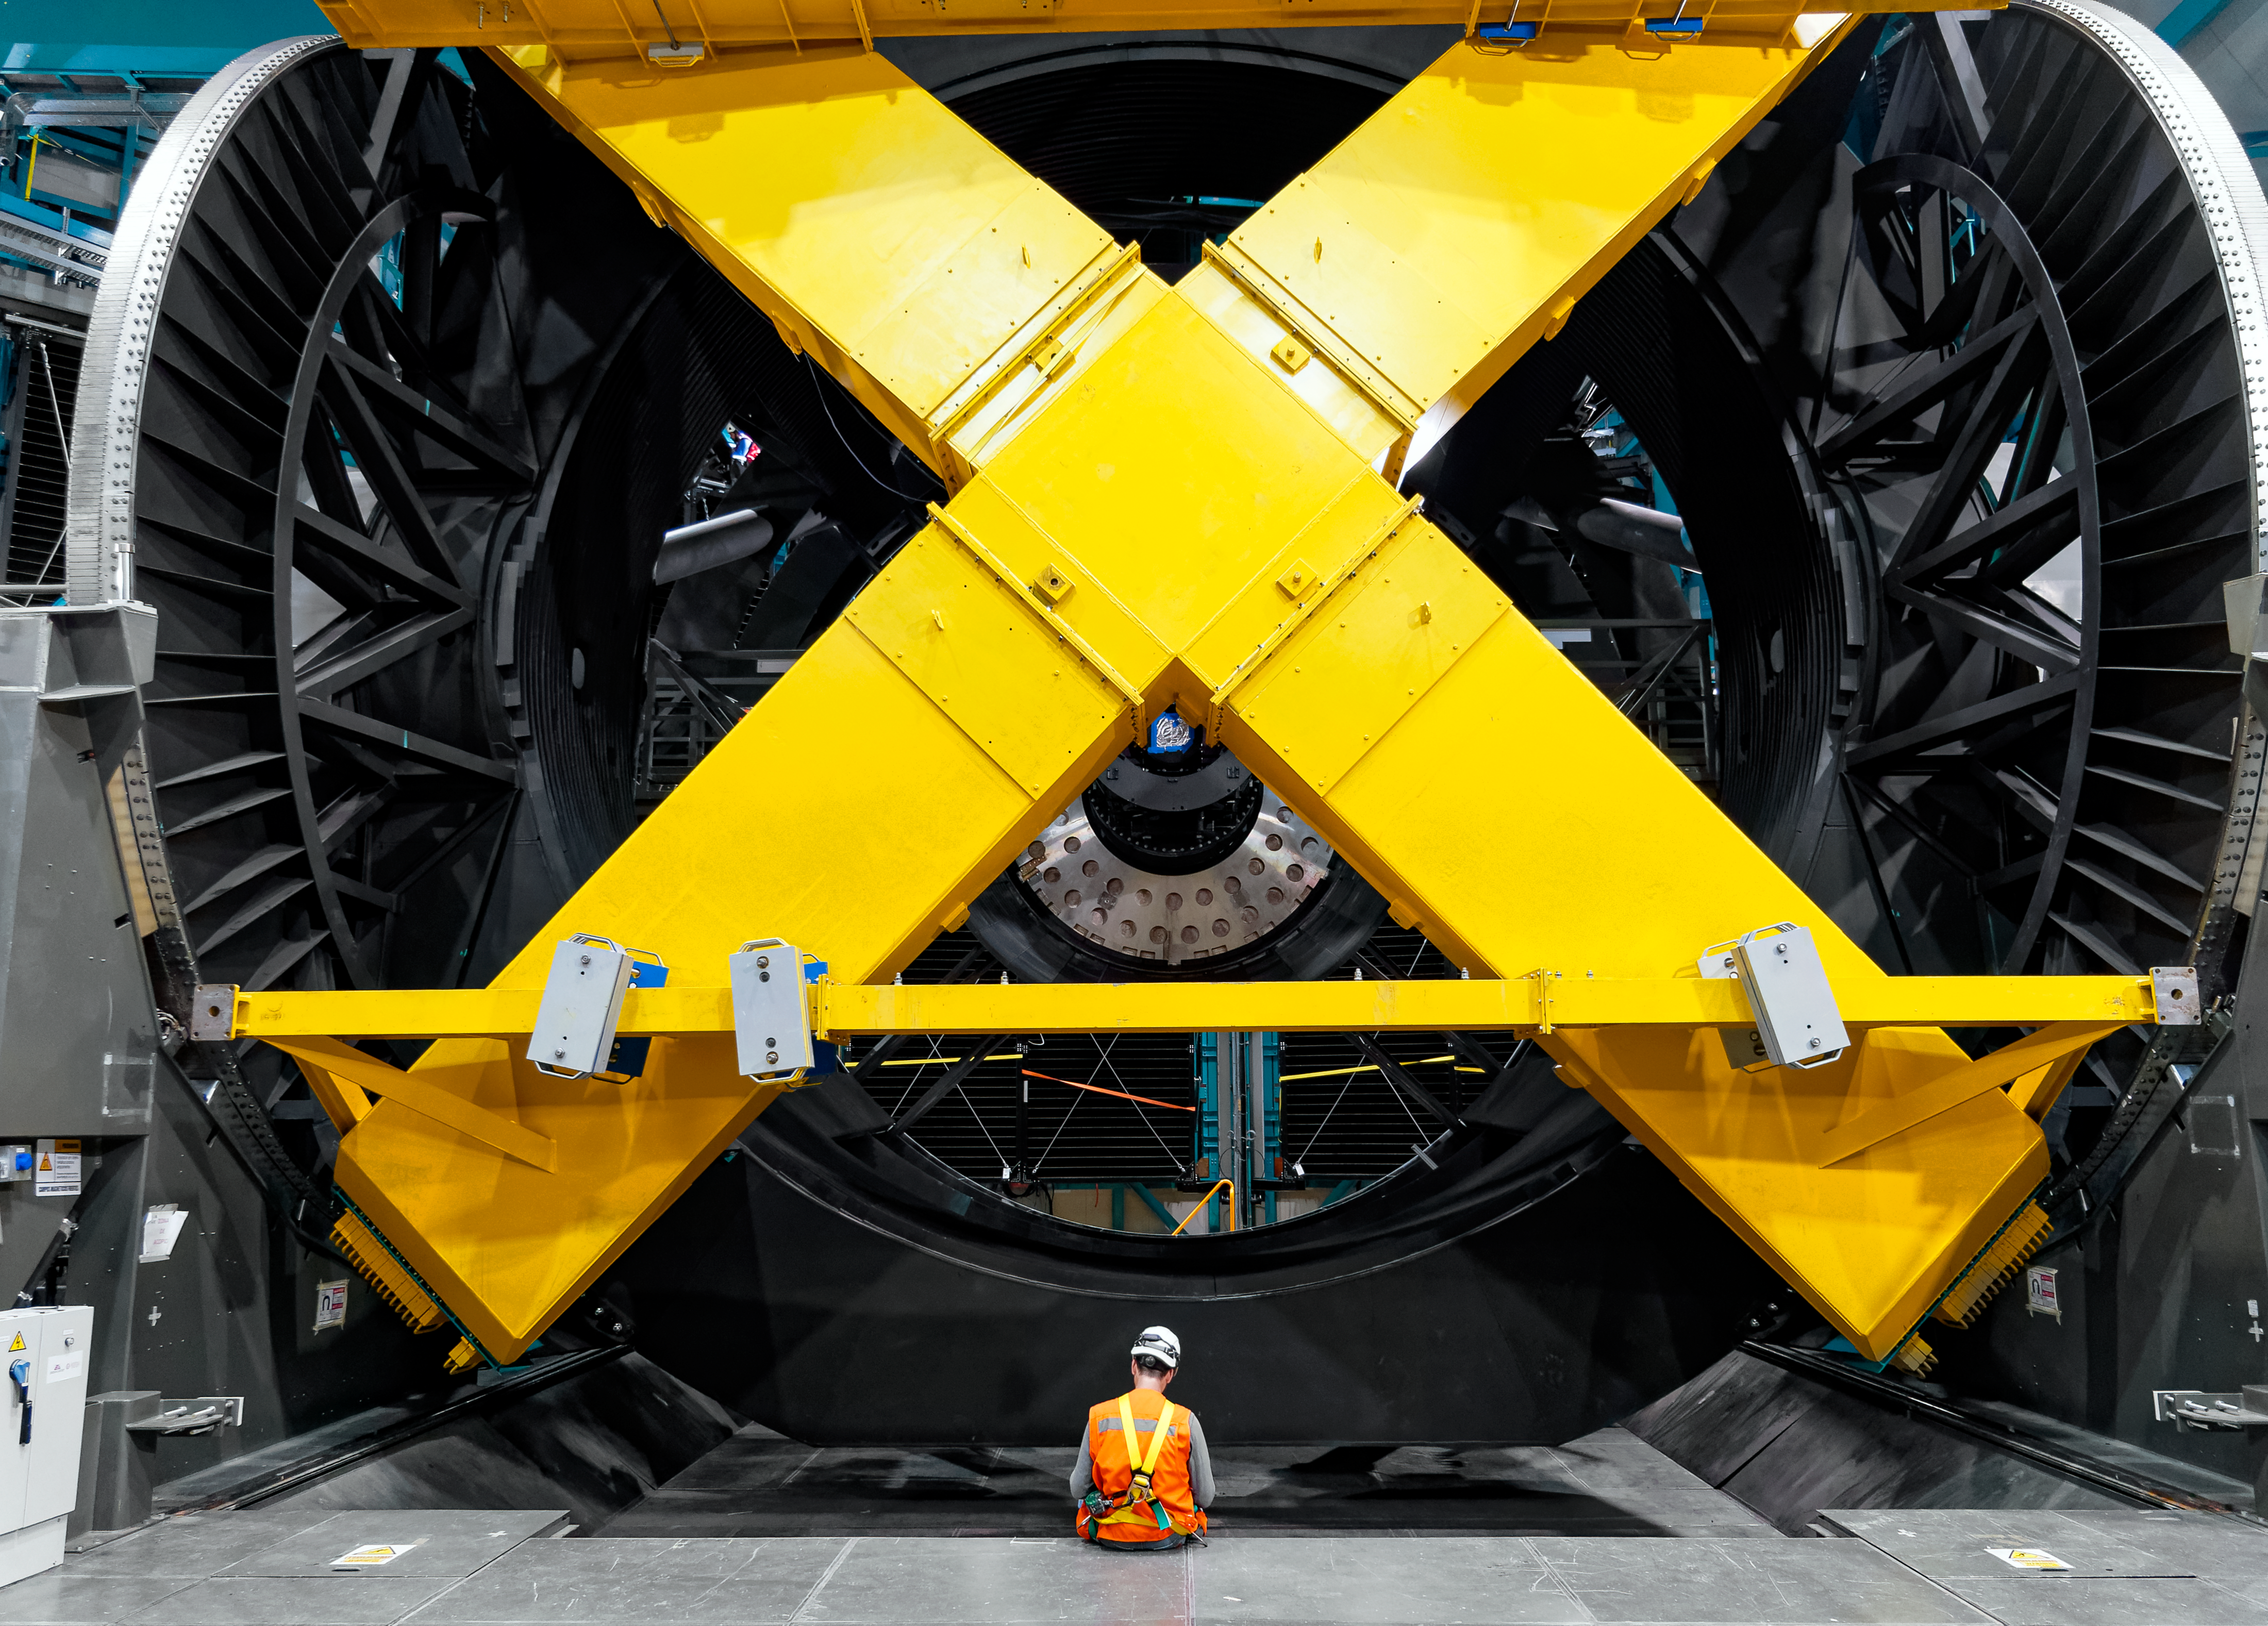

Balancing the Rubin Mount

A Rubin team member takes a break at the base of the telescope mount. The yellow cross-shaped object is a temporary steel mass being used to balance and test the telescope mount.

Credit: RubinObs/NOIRLab/SLAC/NSF/DOE/AURA